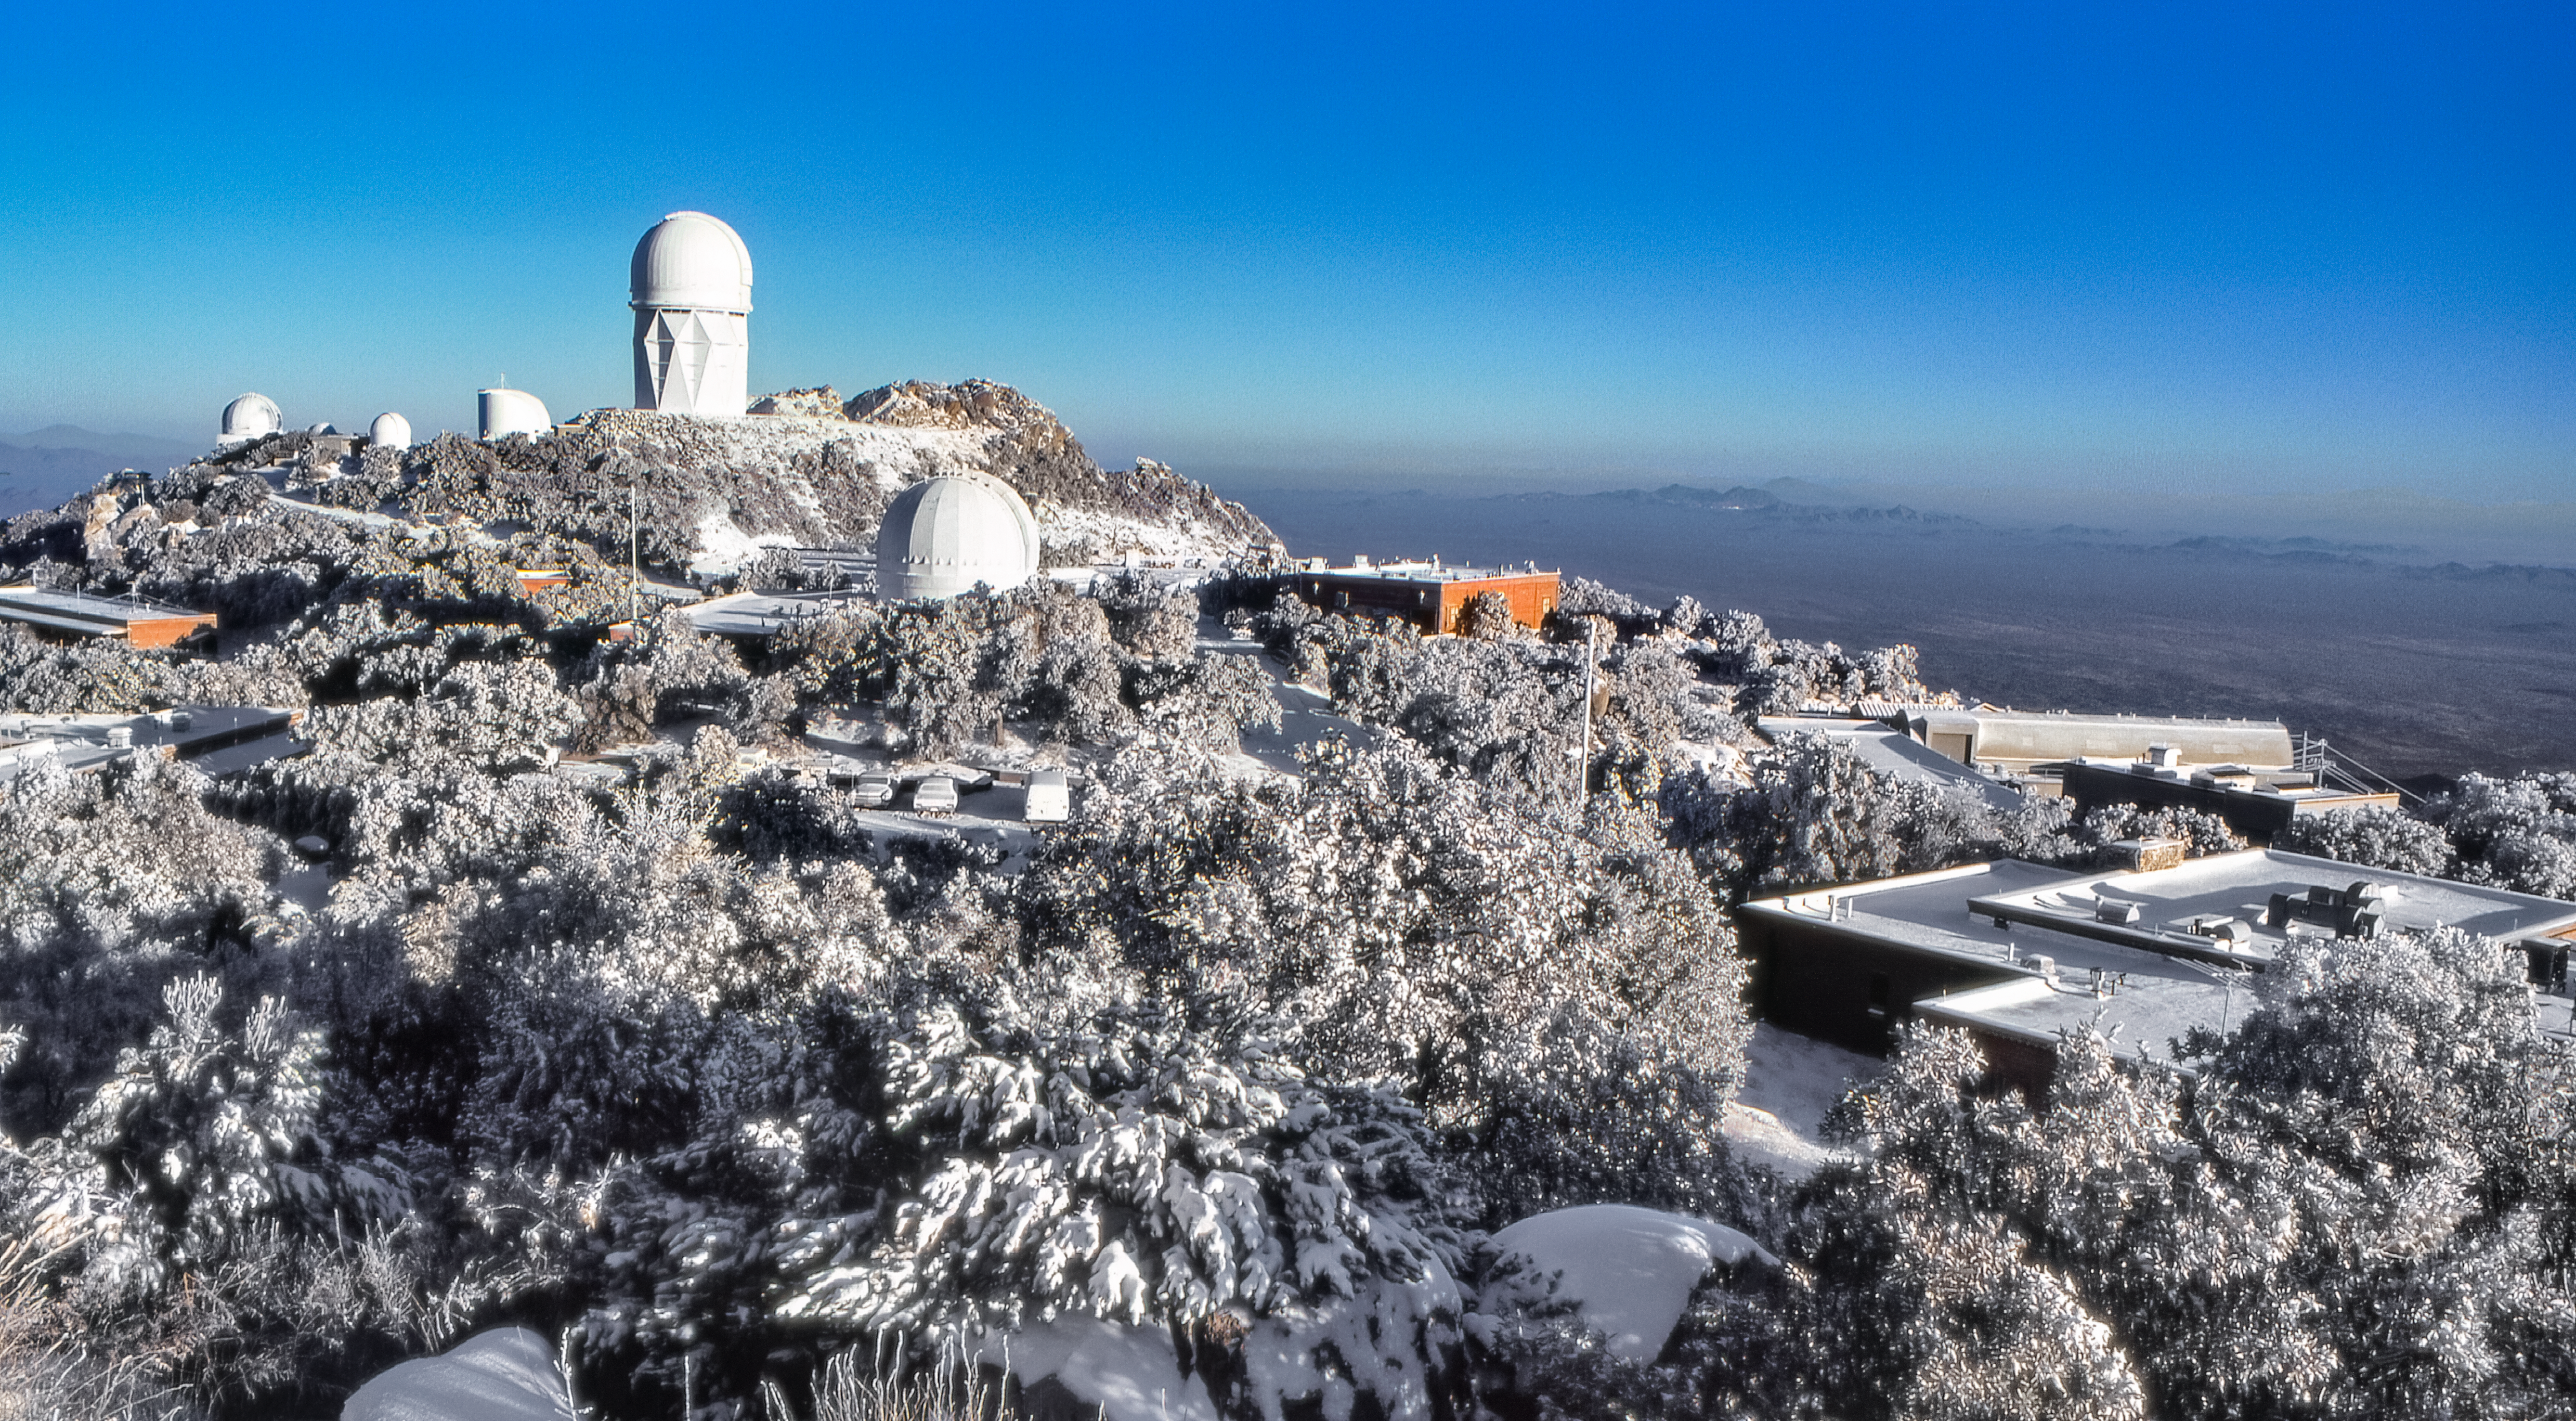

A Snowy Scene at Kitt Peak

Carey Portnoy, a former Technical Assistant at NSF Kitt Peak National Observatory, captured this image in the late 1970s. It shows the observatory blanketed in snow. The tallest telescope on the left half of the image is the NSF Nicholas U. Mayall 4-meter Telescope.

This image is part of NSF NOIRLab’s historical archives.

Credit: KPNO/NOIRLab/NSF/AURA/C. Portnoy